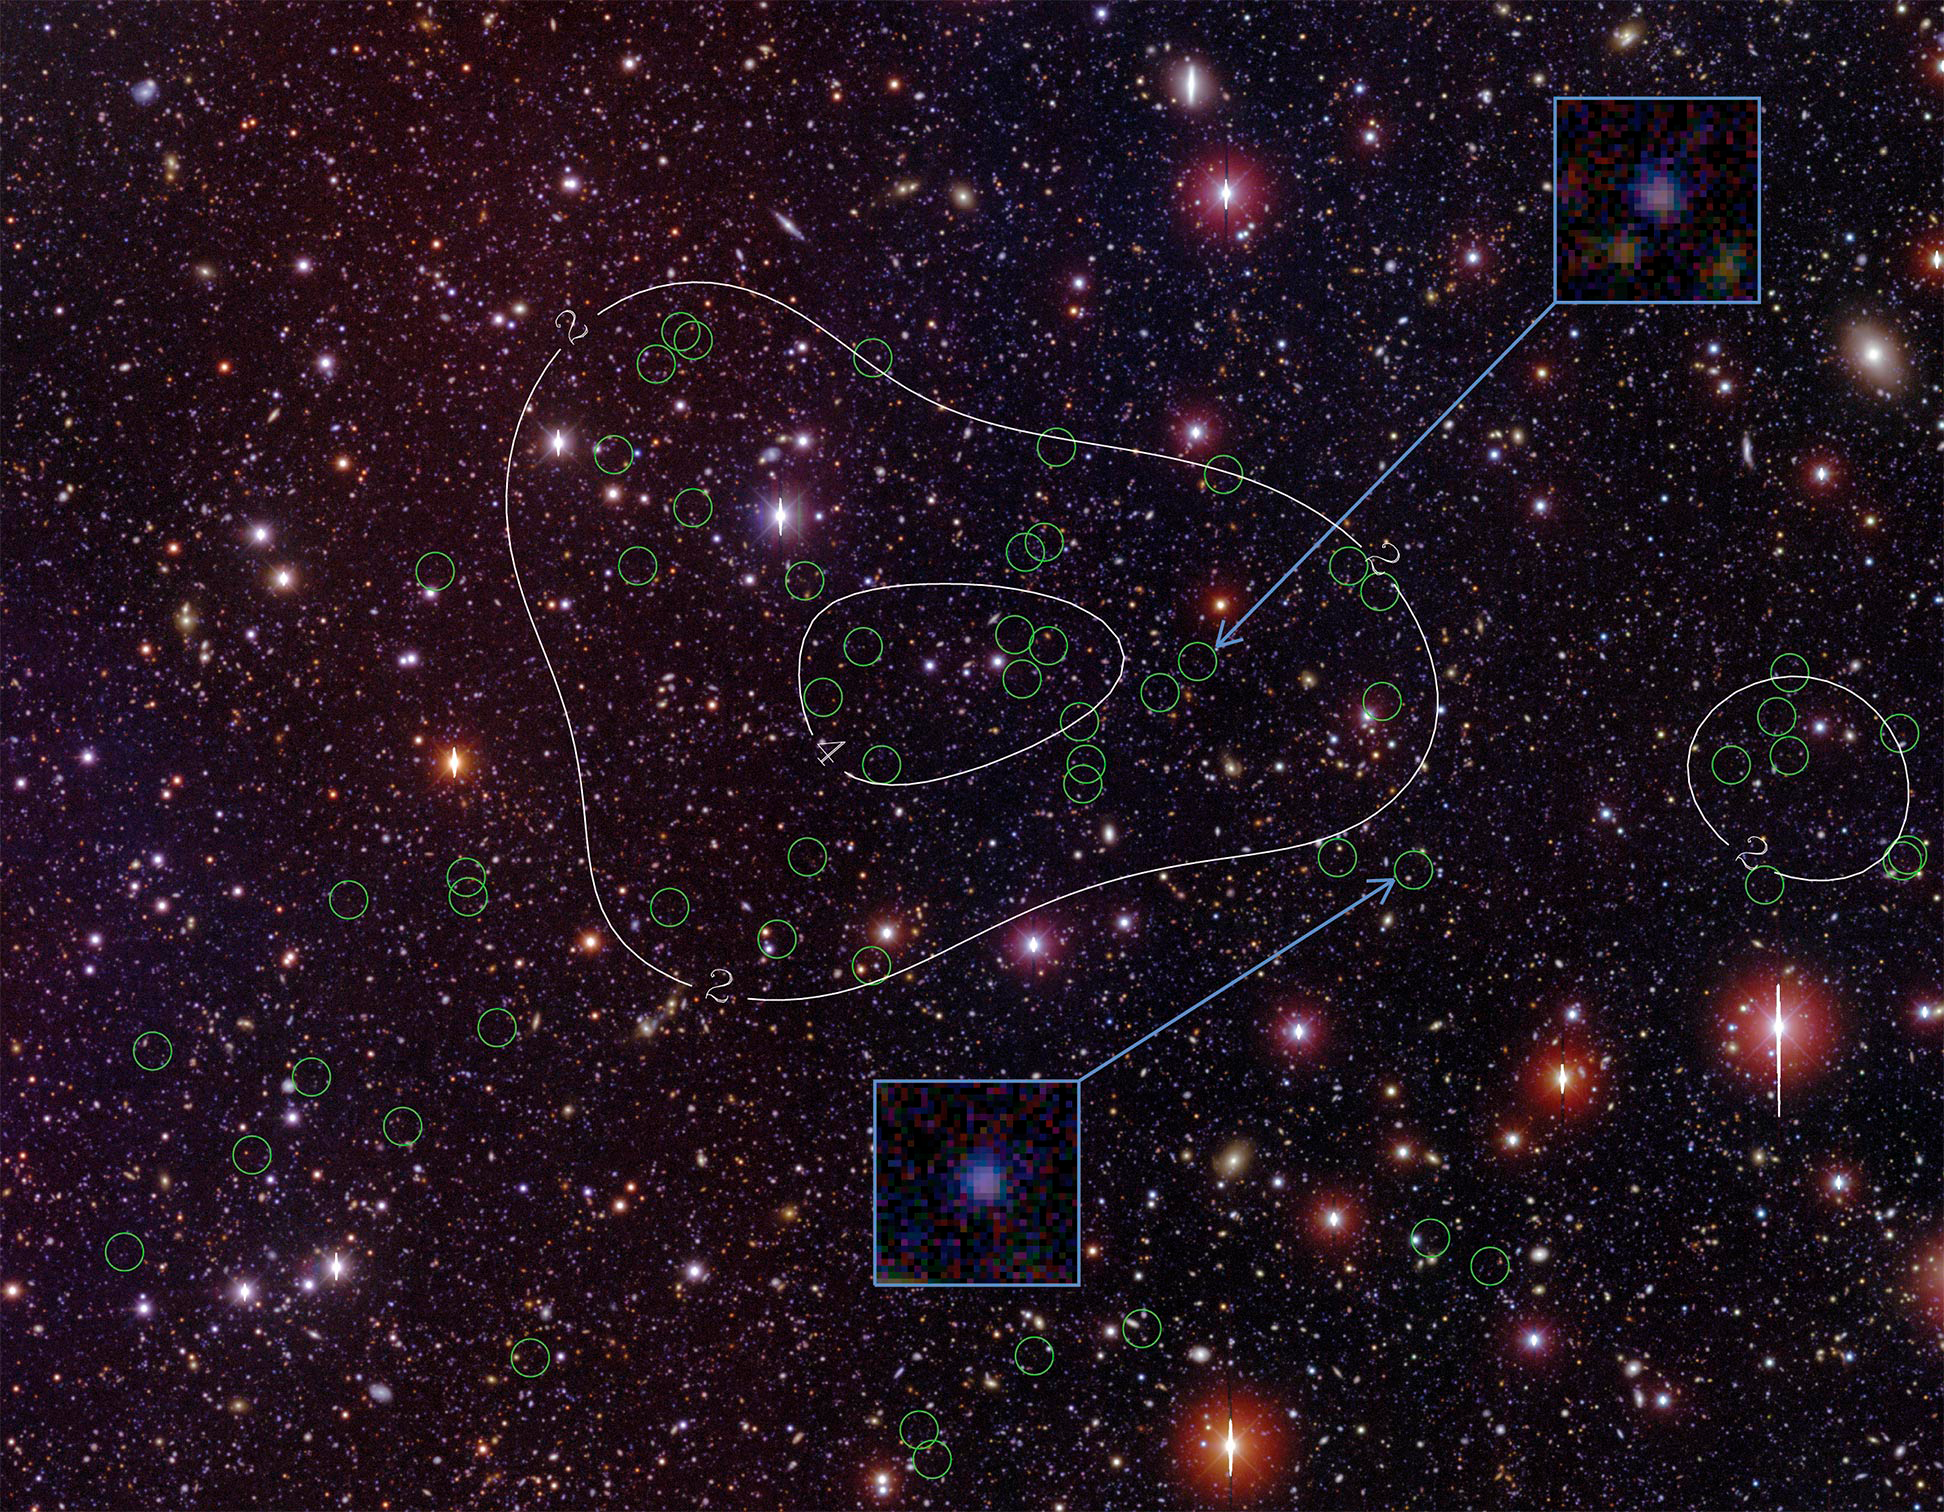

A Young Mammoth Cluster of Galaxies Sighted in the Early Universe

The newly discovered protocluster of galaxies located in the Bootes field of the NOAO Deep Wide-field Survey. Green circles identify the confirmed cluster members. Density contours (white lines) emphasize the concentration of member galaxies toward the center of the image. The patch of sky shown is roughly 20 arcminutes x 17 arcminutes in size. The cluster galaxies are typically very faint, about 10 million times fainter than the faintest stars visible to the naked eye on a dark night. The inset images highlight two example members that glow in the Ly-alpha line of atomic hydrogen. The protocluster is massive, with its core weighing as much as a quadrillion suns. The protocluster is likely to evolve, over 12 billion years, into a system much like the nearby Coma cluster of galaxies, shown in the image below.

Credit: Dr. Rui Xue, Purdue University.